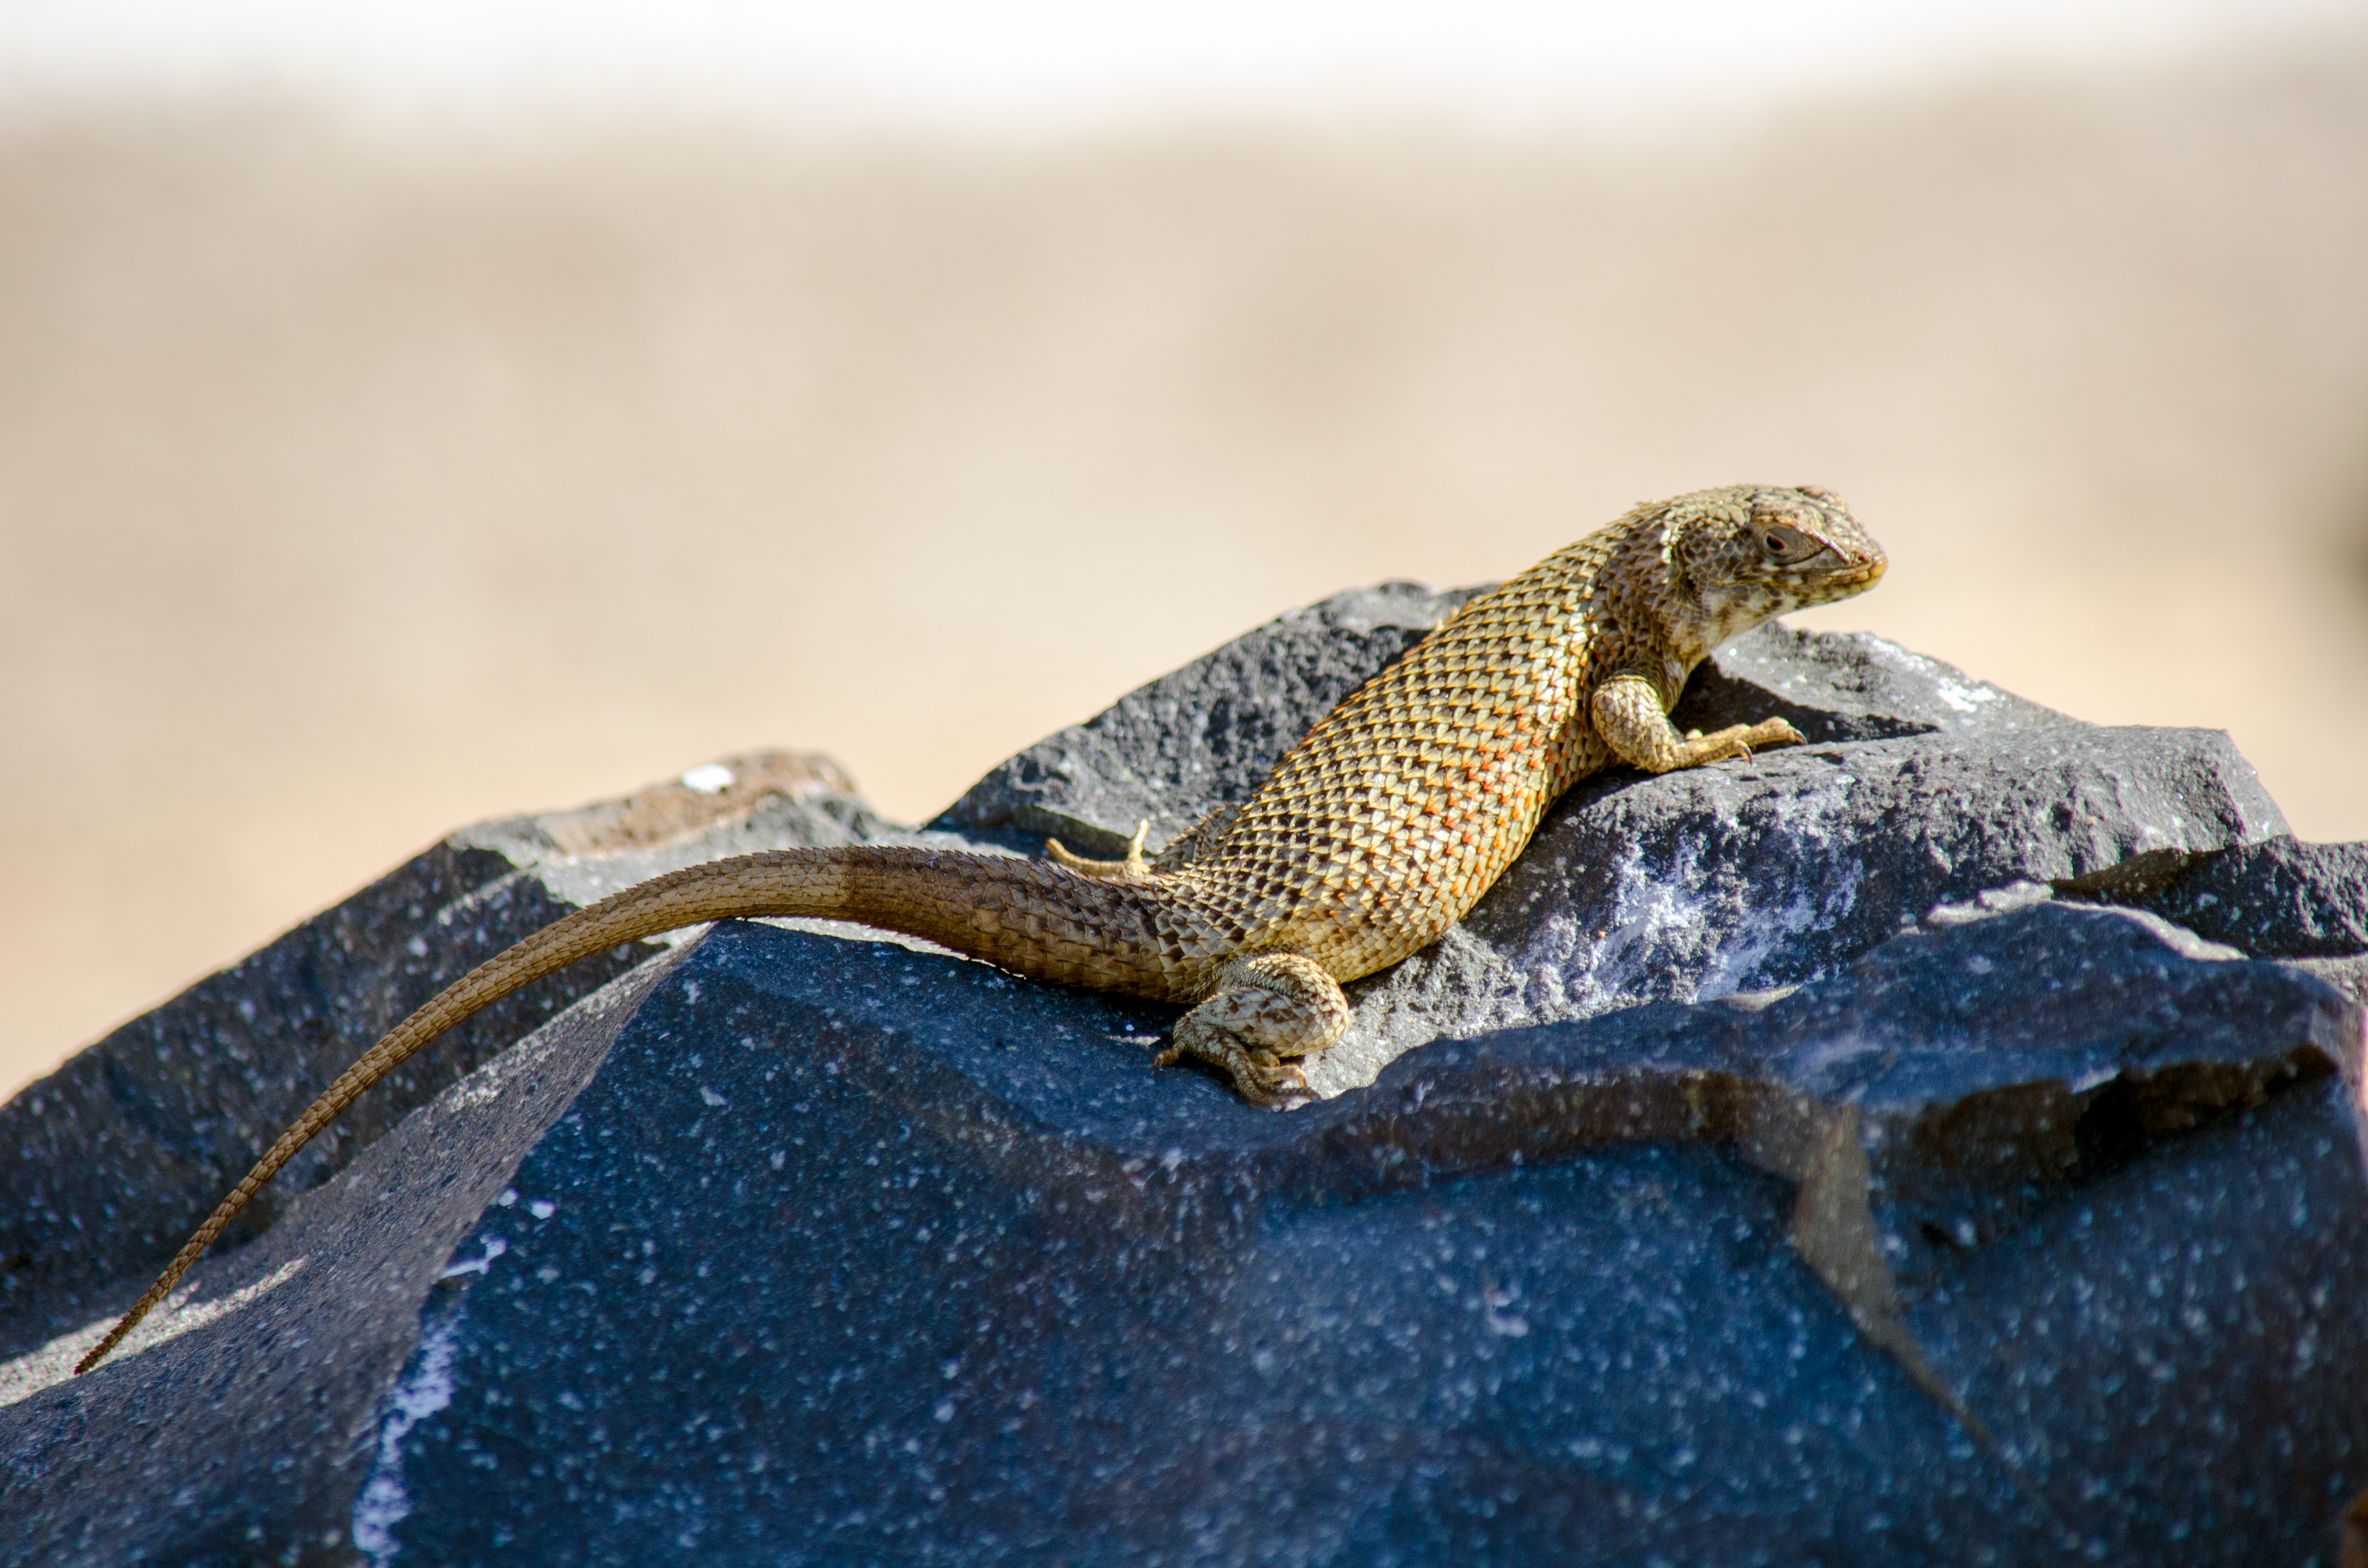

Lizard in the Atacama

A lizard found in the Atacama Desert in Chile.

Credit: D. Jones/ESO